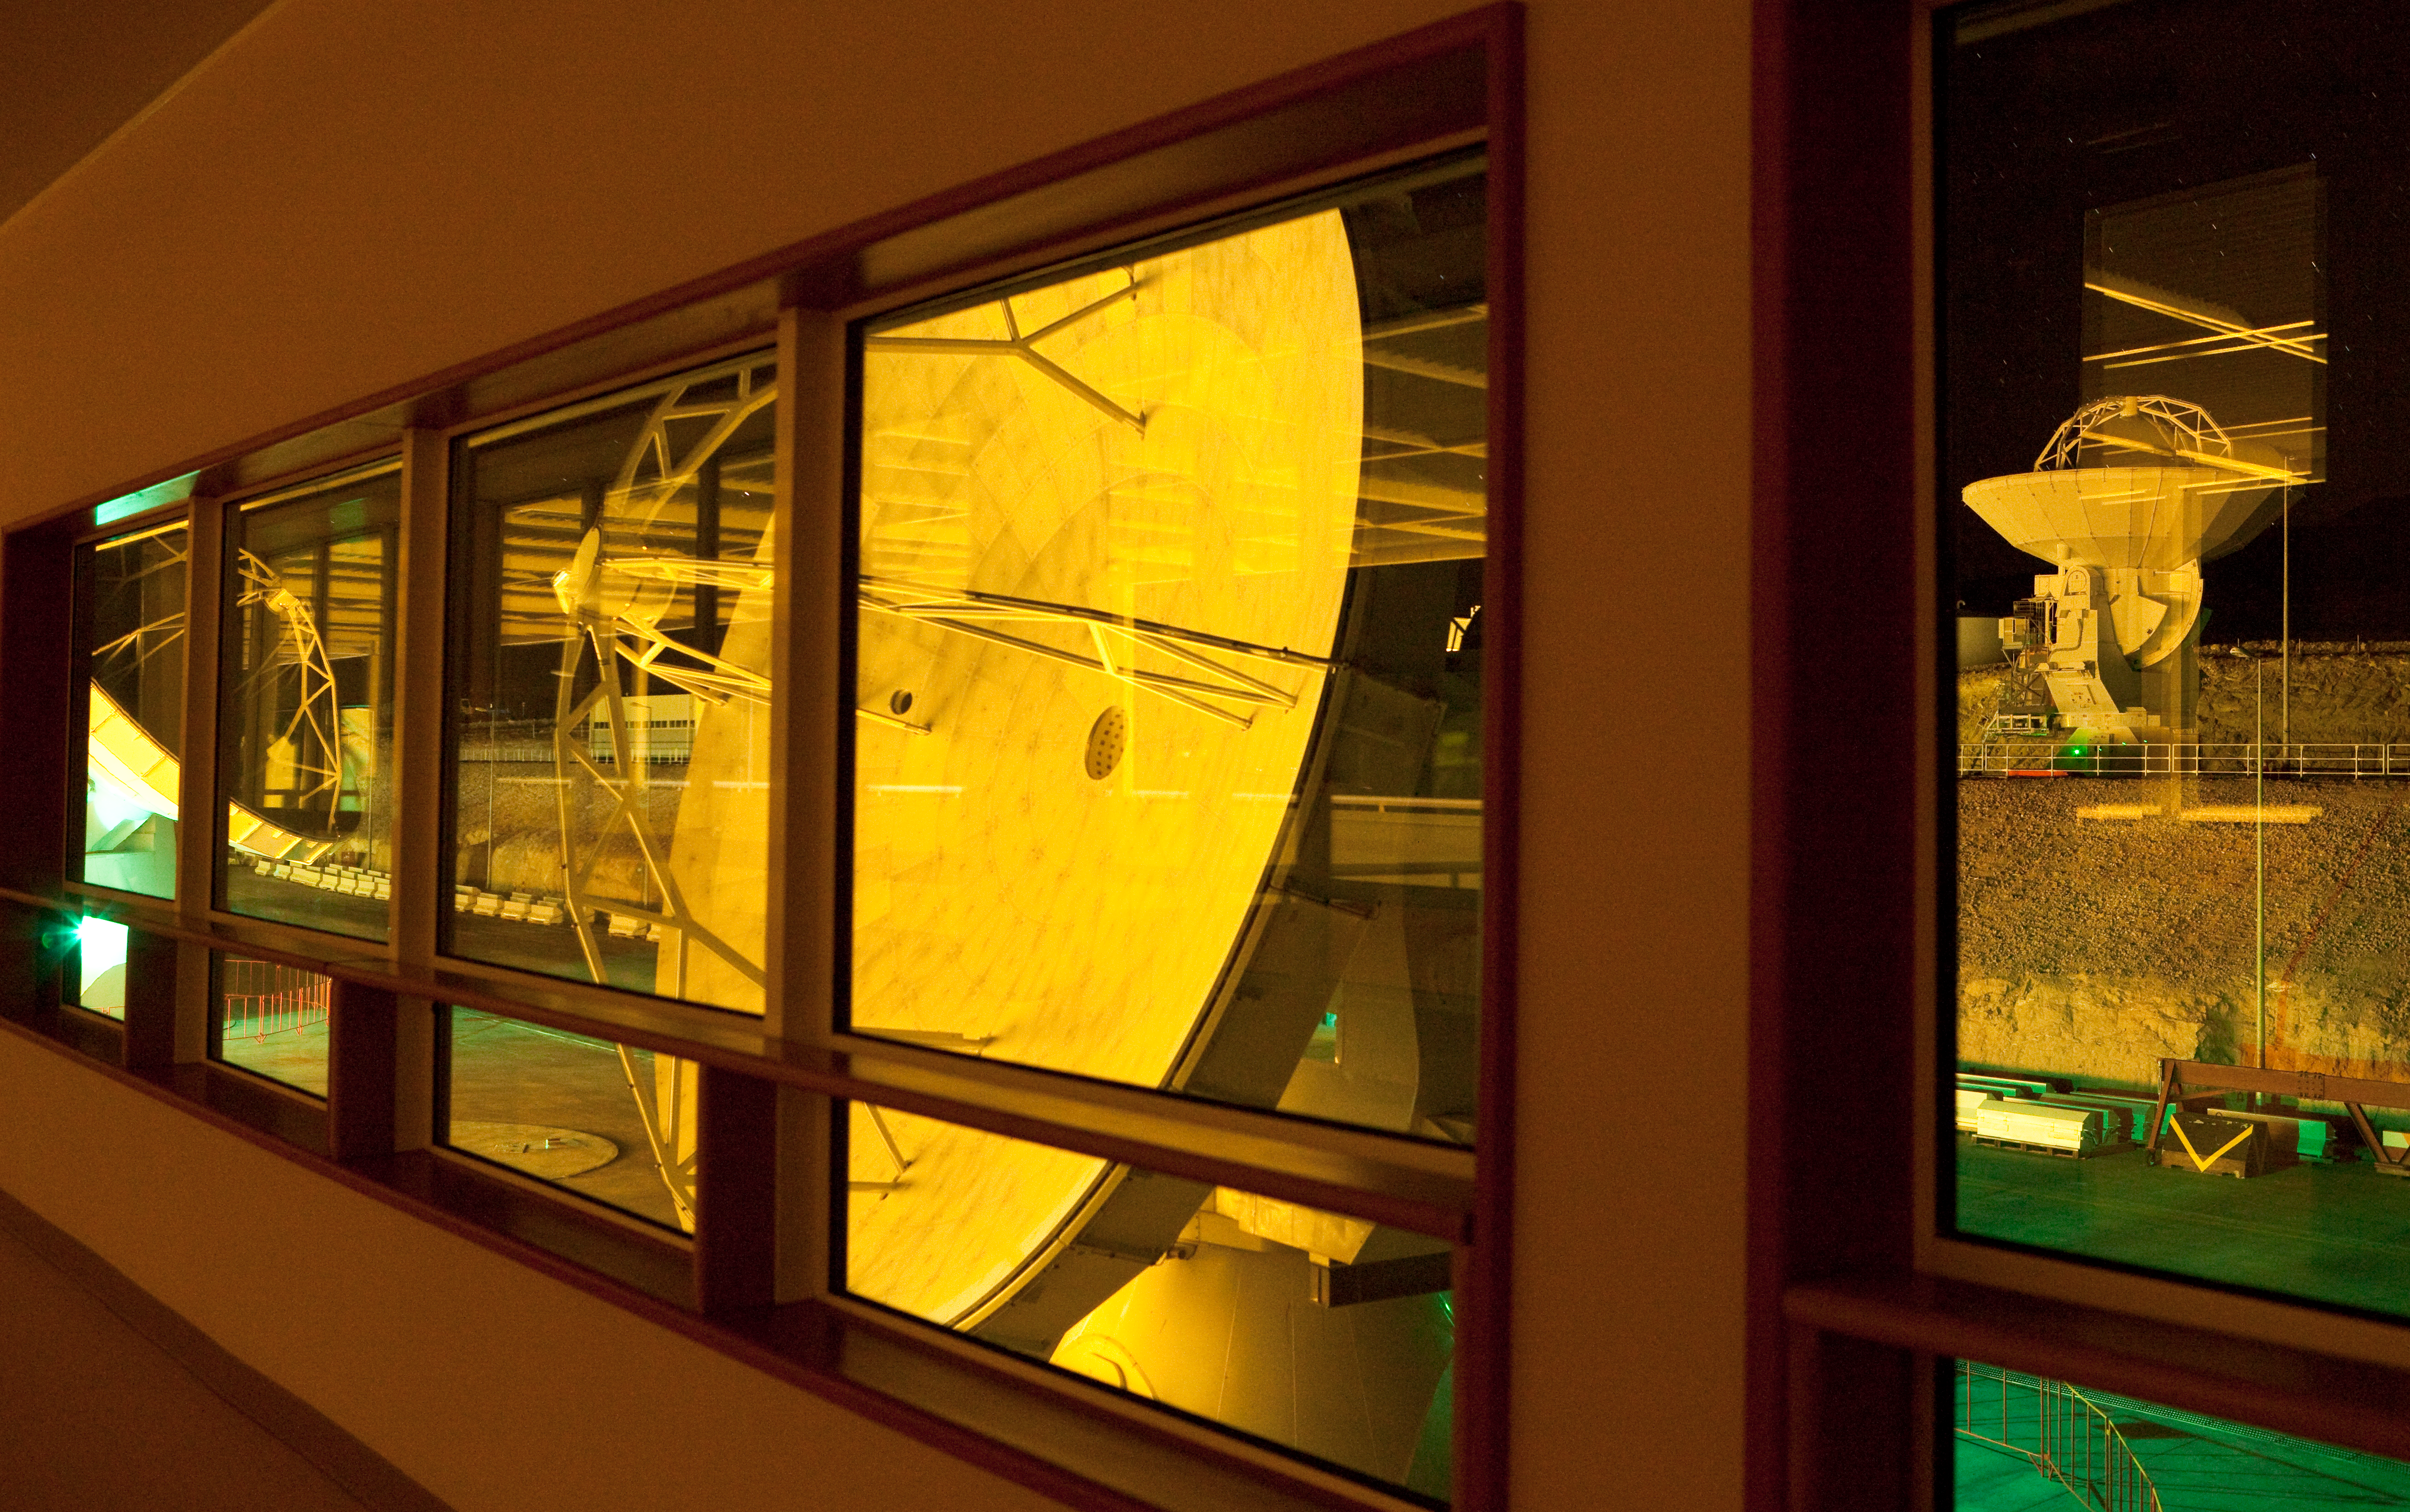

ALMA antennas at OSF

View from inside the main building of the 2,900 metre high ALMA Operation Support Facility. Three antennas currently being tested are seen outside. On 30 April, scientists and engineers working on the world’s largest astronomical project, the Atacama Large Millimeter/submillimeter Array (ALMA), have achieved the successful linking of two ALMA astronomical antennas, synchronised with a precision of one millionth of a millionth of a second, to observe the planet Mars. The observations demonstrate ALMA’s full hardware functionality and connectivity. When completed around 2012, ALMA will comprise an array of 66 giant 12-metre and 7-metre diameter antennas observing at millimetre and submillimetre wavelengths.

Read more about this milestone in eso0918.

Credit: ALMA (ESO/NAOJ/NRAO)